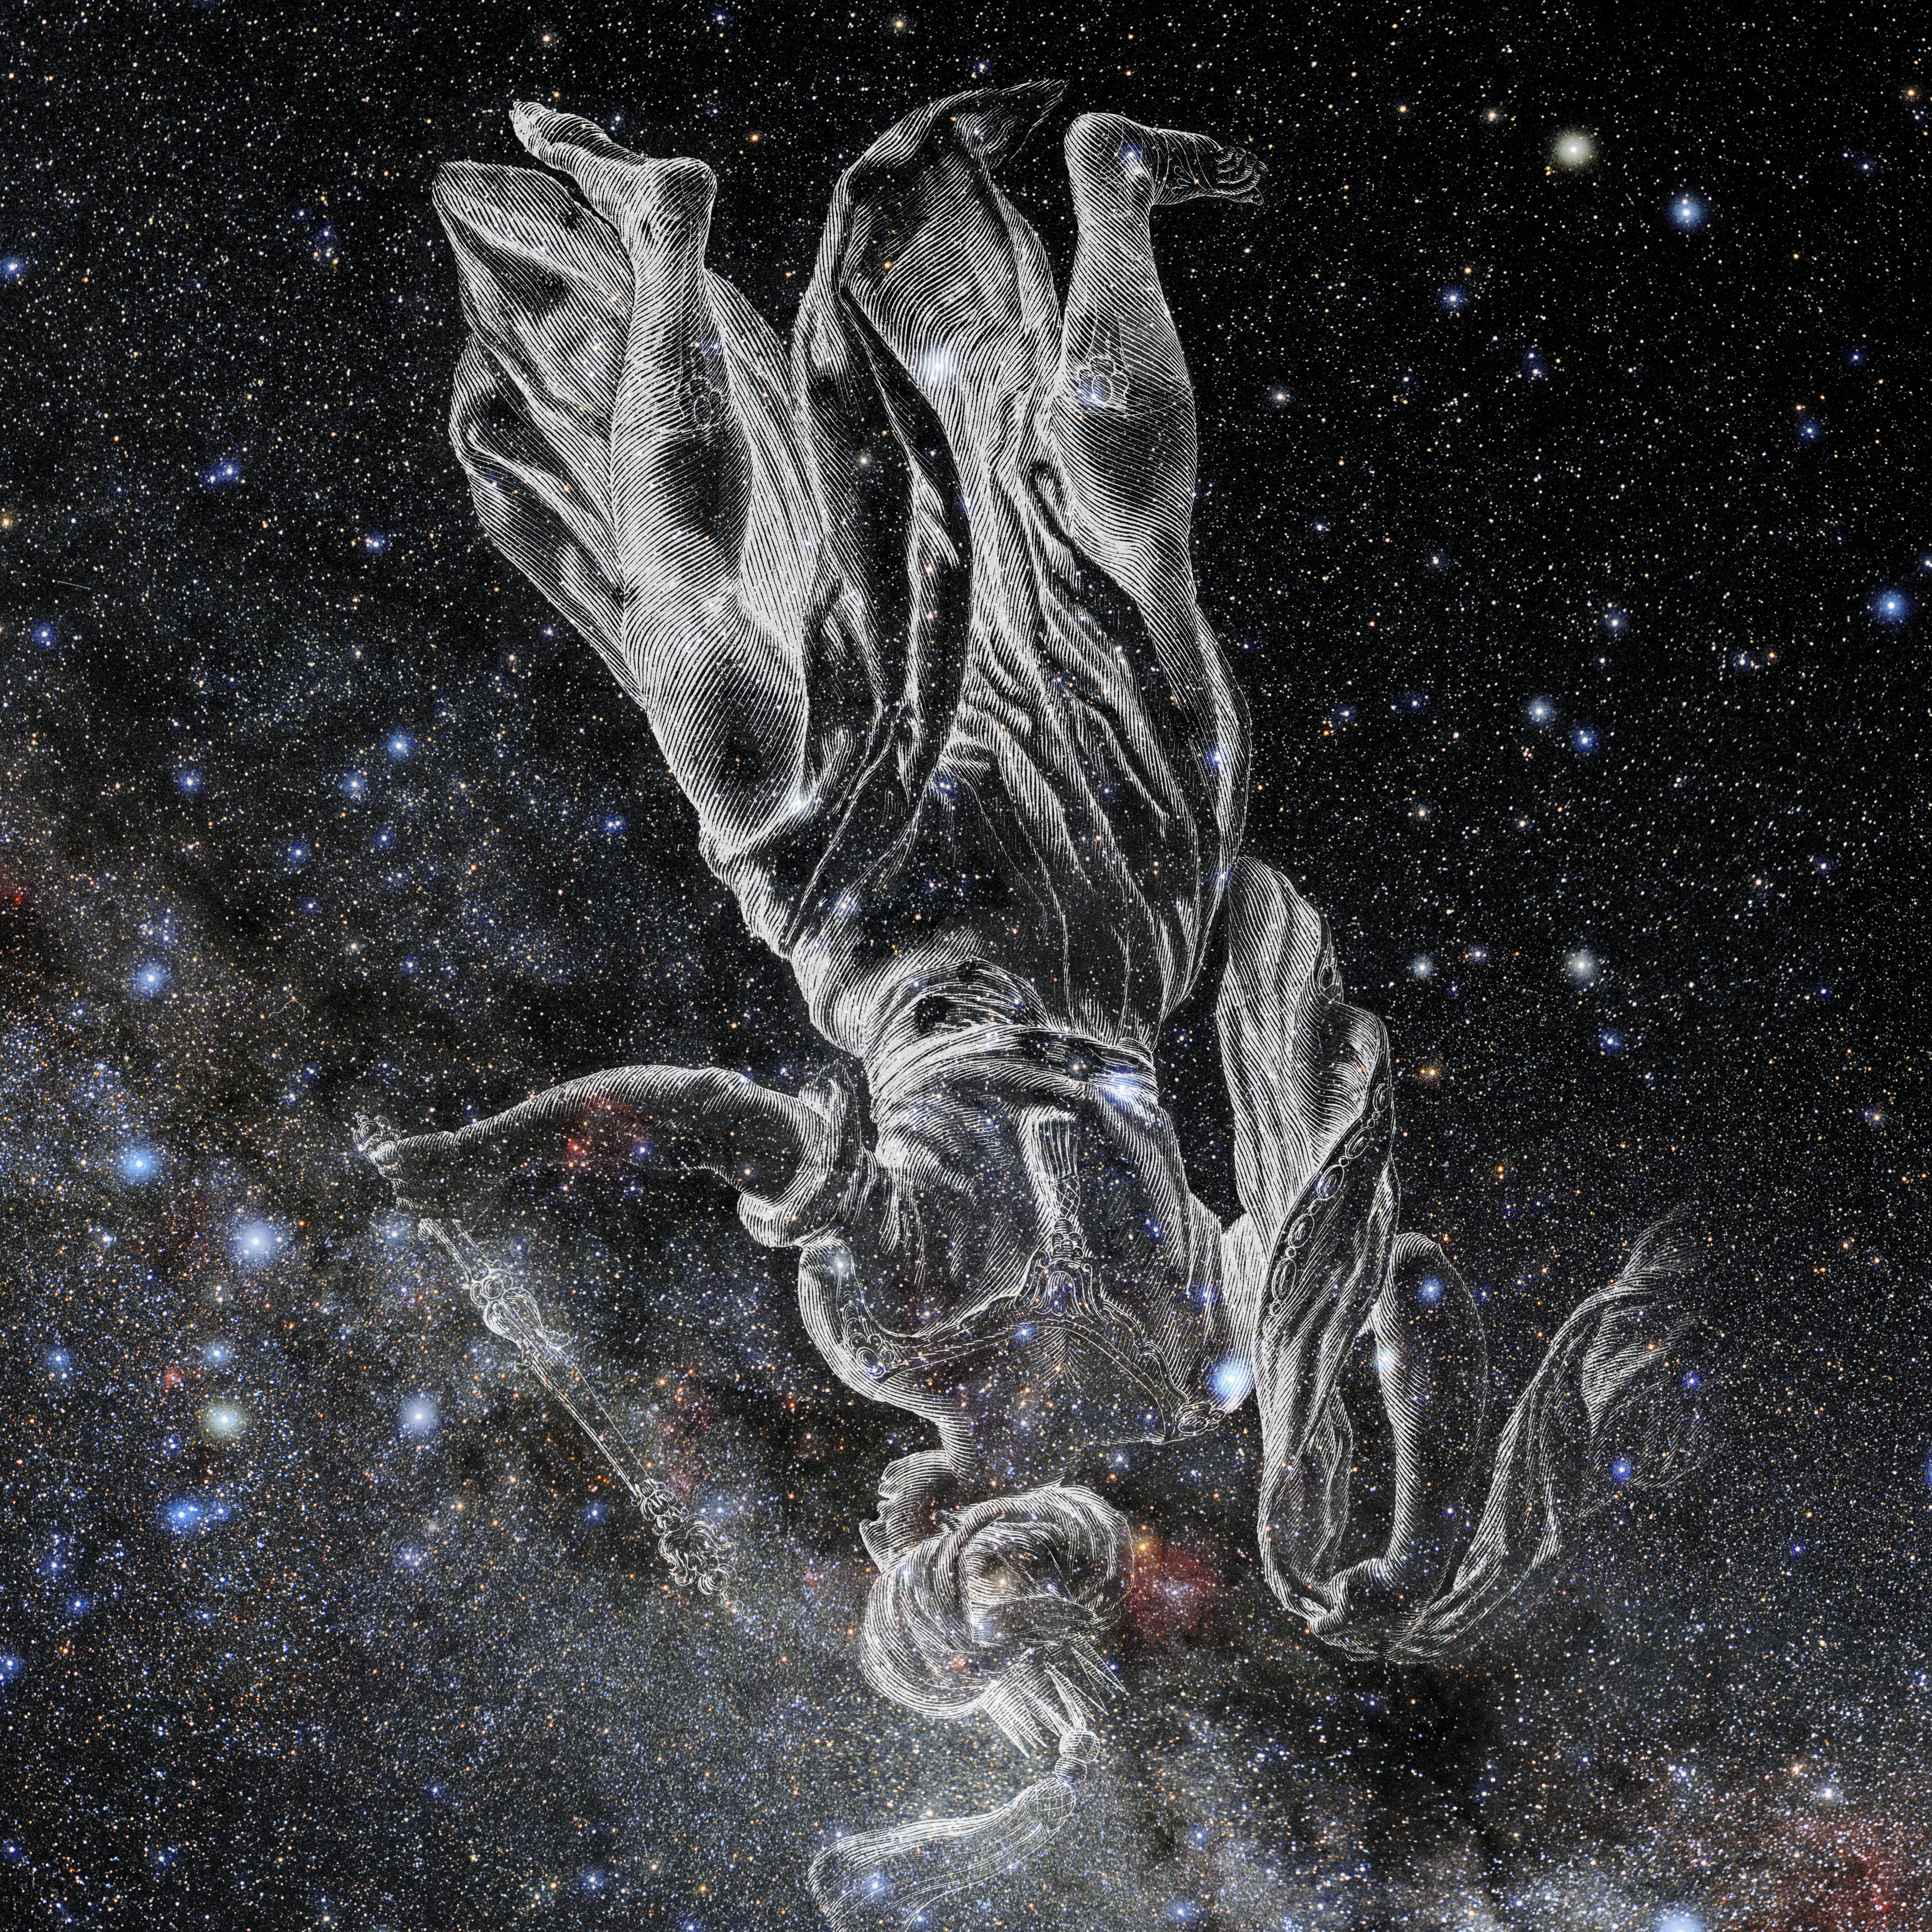

Cepheus with Hevelius Drawing

Photo of the constellation Cepheus from NOIRLab's 88 Constellations project showing Johannes Hevelius drawing of the constellation in Uranographia, his celestial catalogue in 1690.
Here is the version with the constellation 'stick figure' and here the unannotated version.

Credit: E. Slawik/NOIRLab/NSF/AURA/M. Zamani/J. Hevelius/NASA Universe of Learning/USNO/STScI